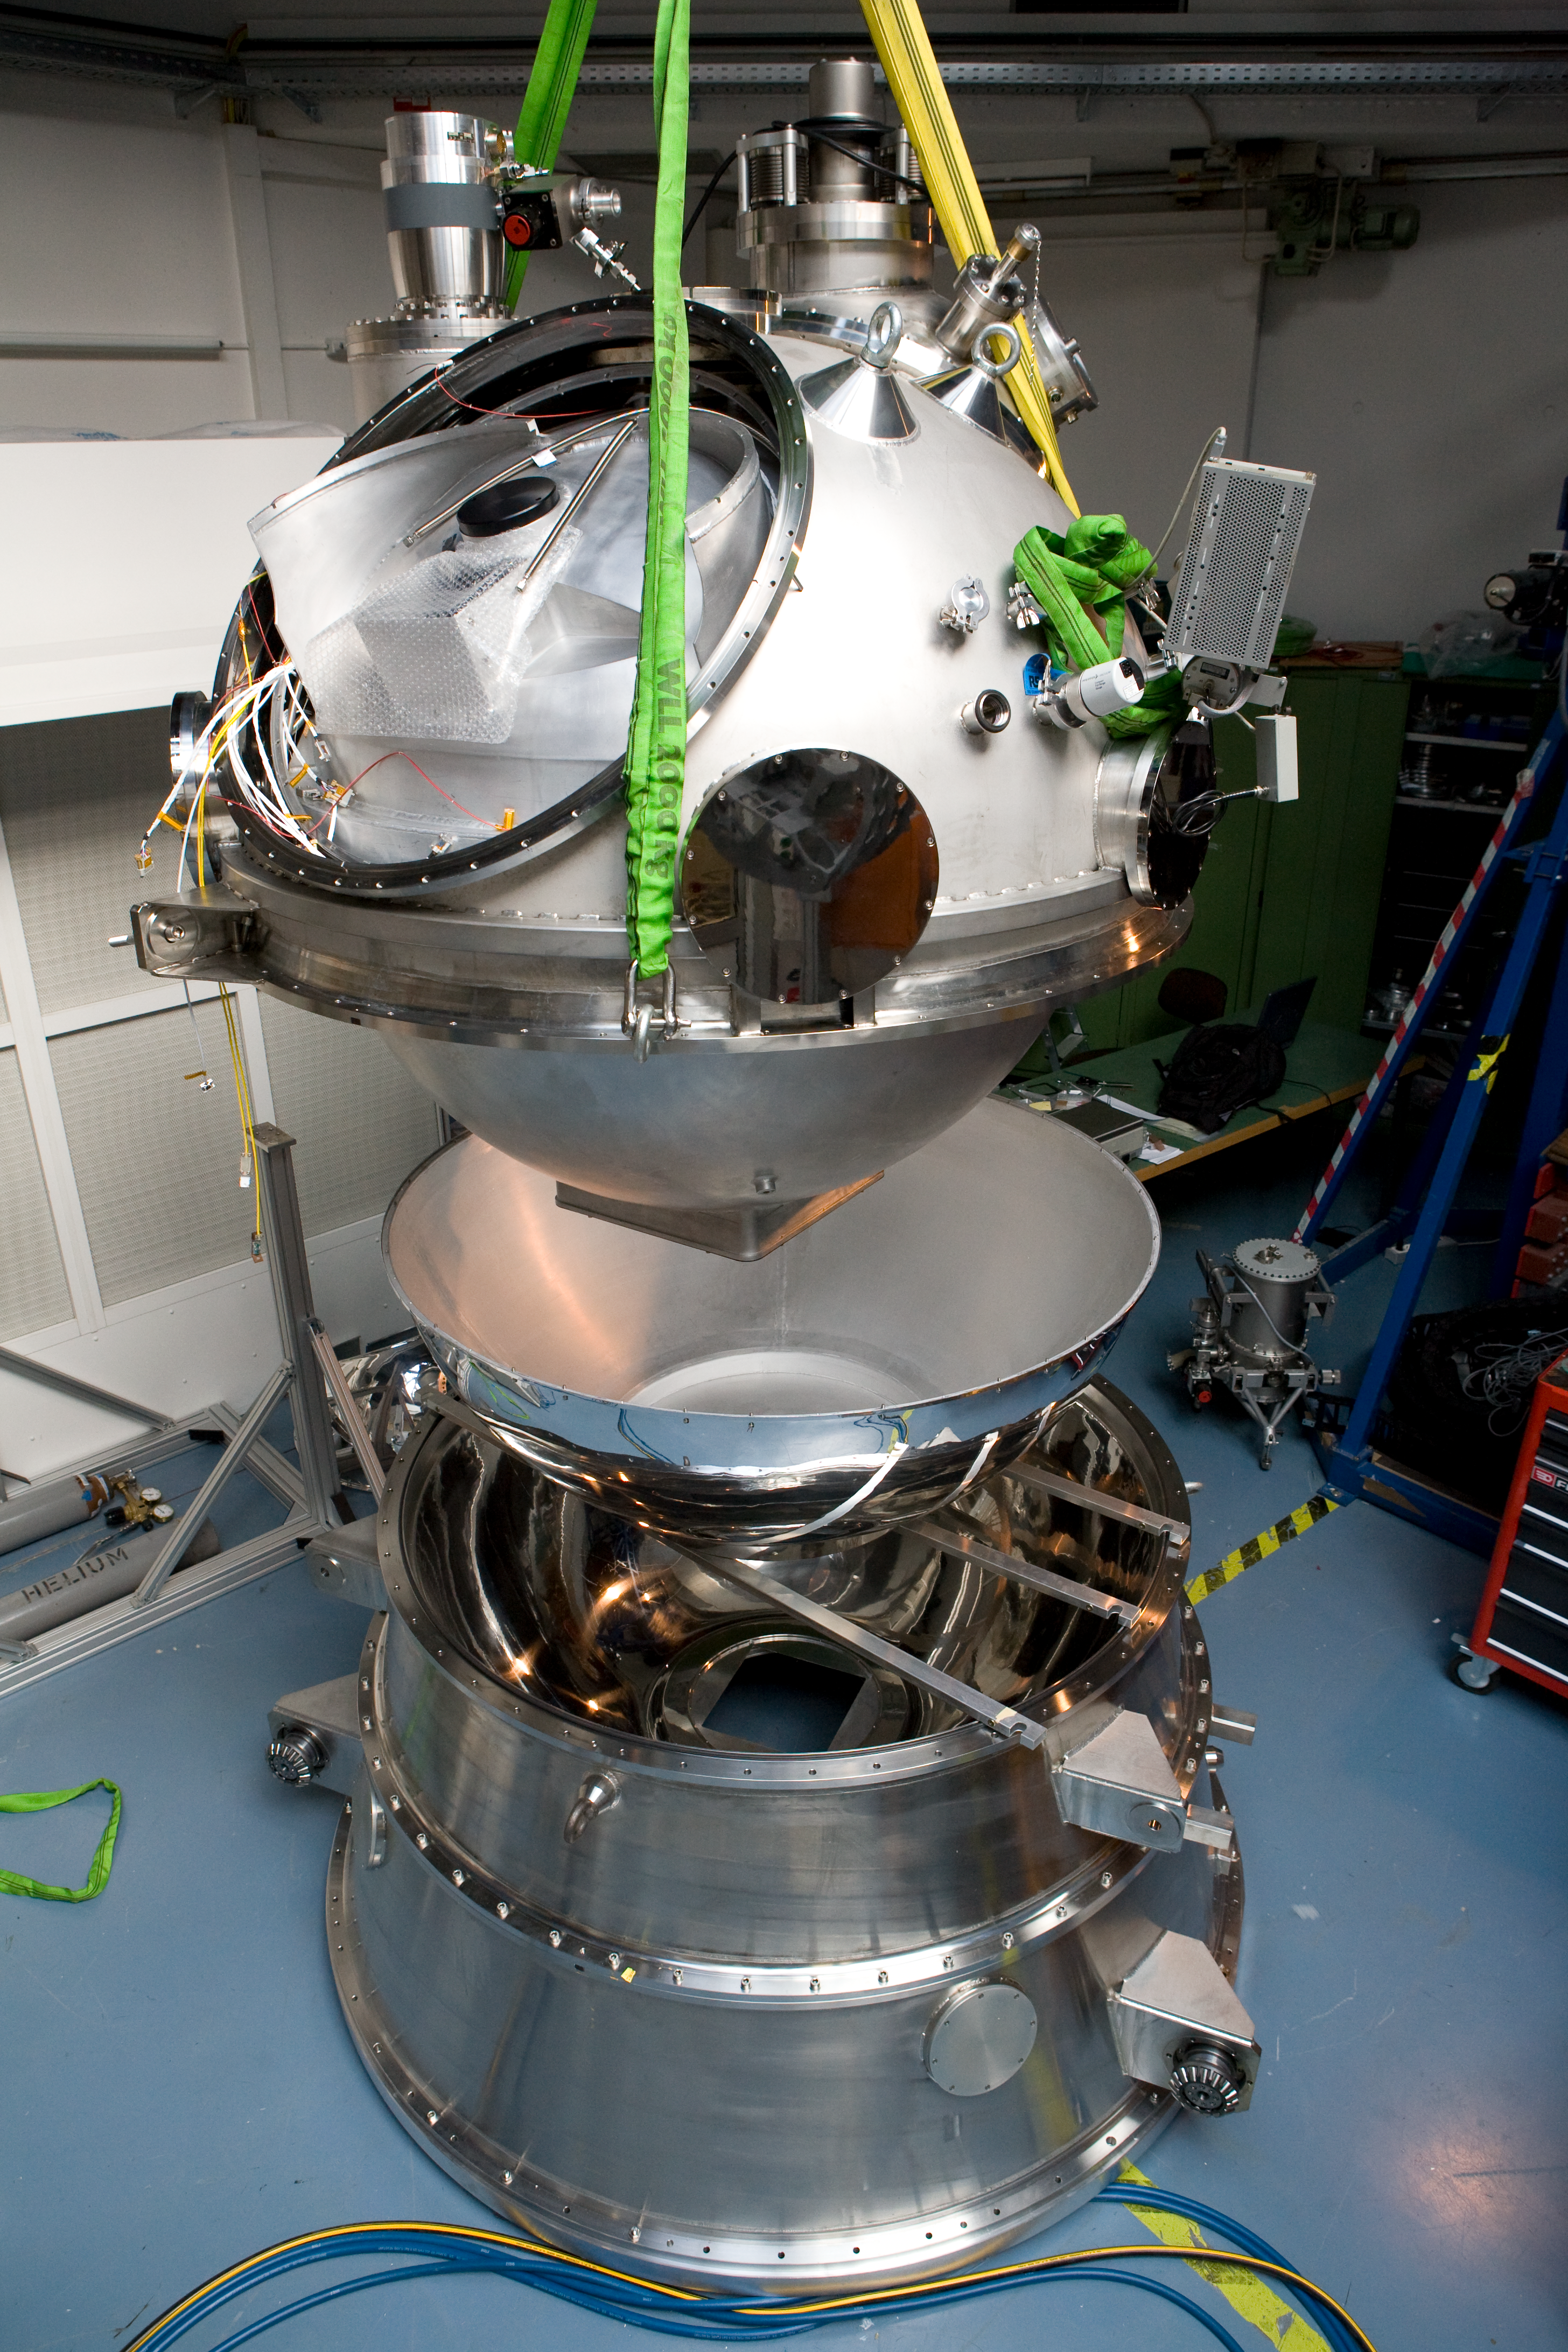

ESO_HAWK-I-Integration-5763

HAWK-I (High Acuity Wide field K-band Imager) is an infrared camera installed on Yepun, the 4th Unit Telescope of the VLT. It combines a quite large field of view, high sensitivity and superb image quality of the VLT, making it the ideal instrument to discover very faint objects, such as distant galaxies and the faintest stars in our galaxy. Here, HAWK-I is being assembled before its installation on the telescope.

Credit: ESO